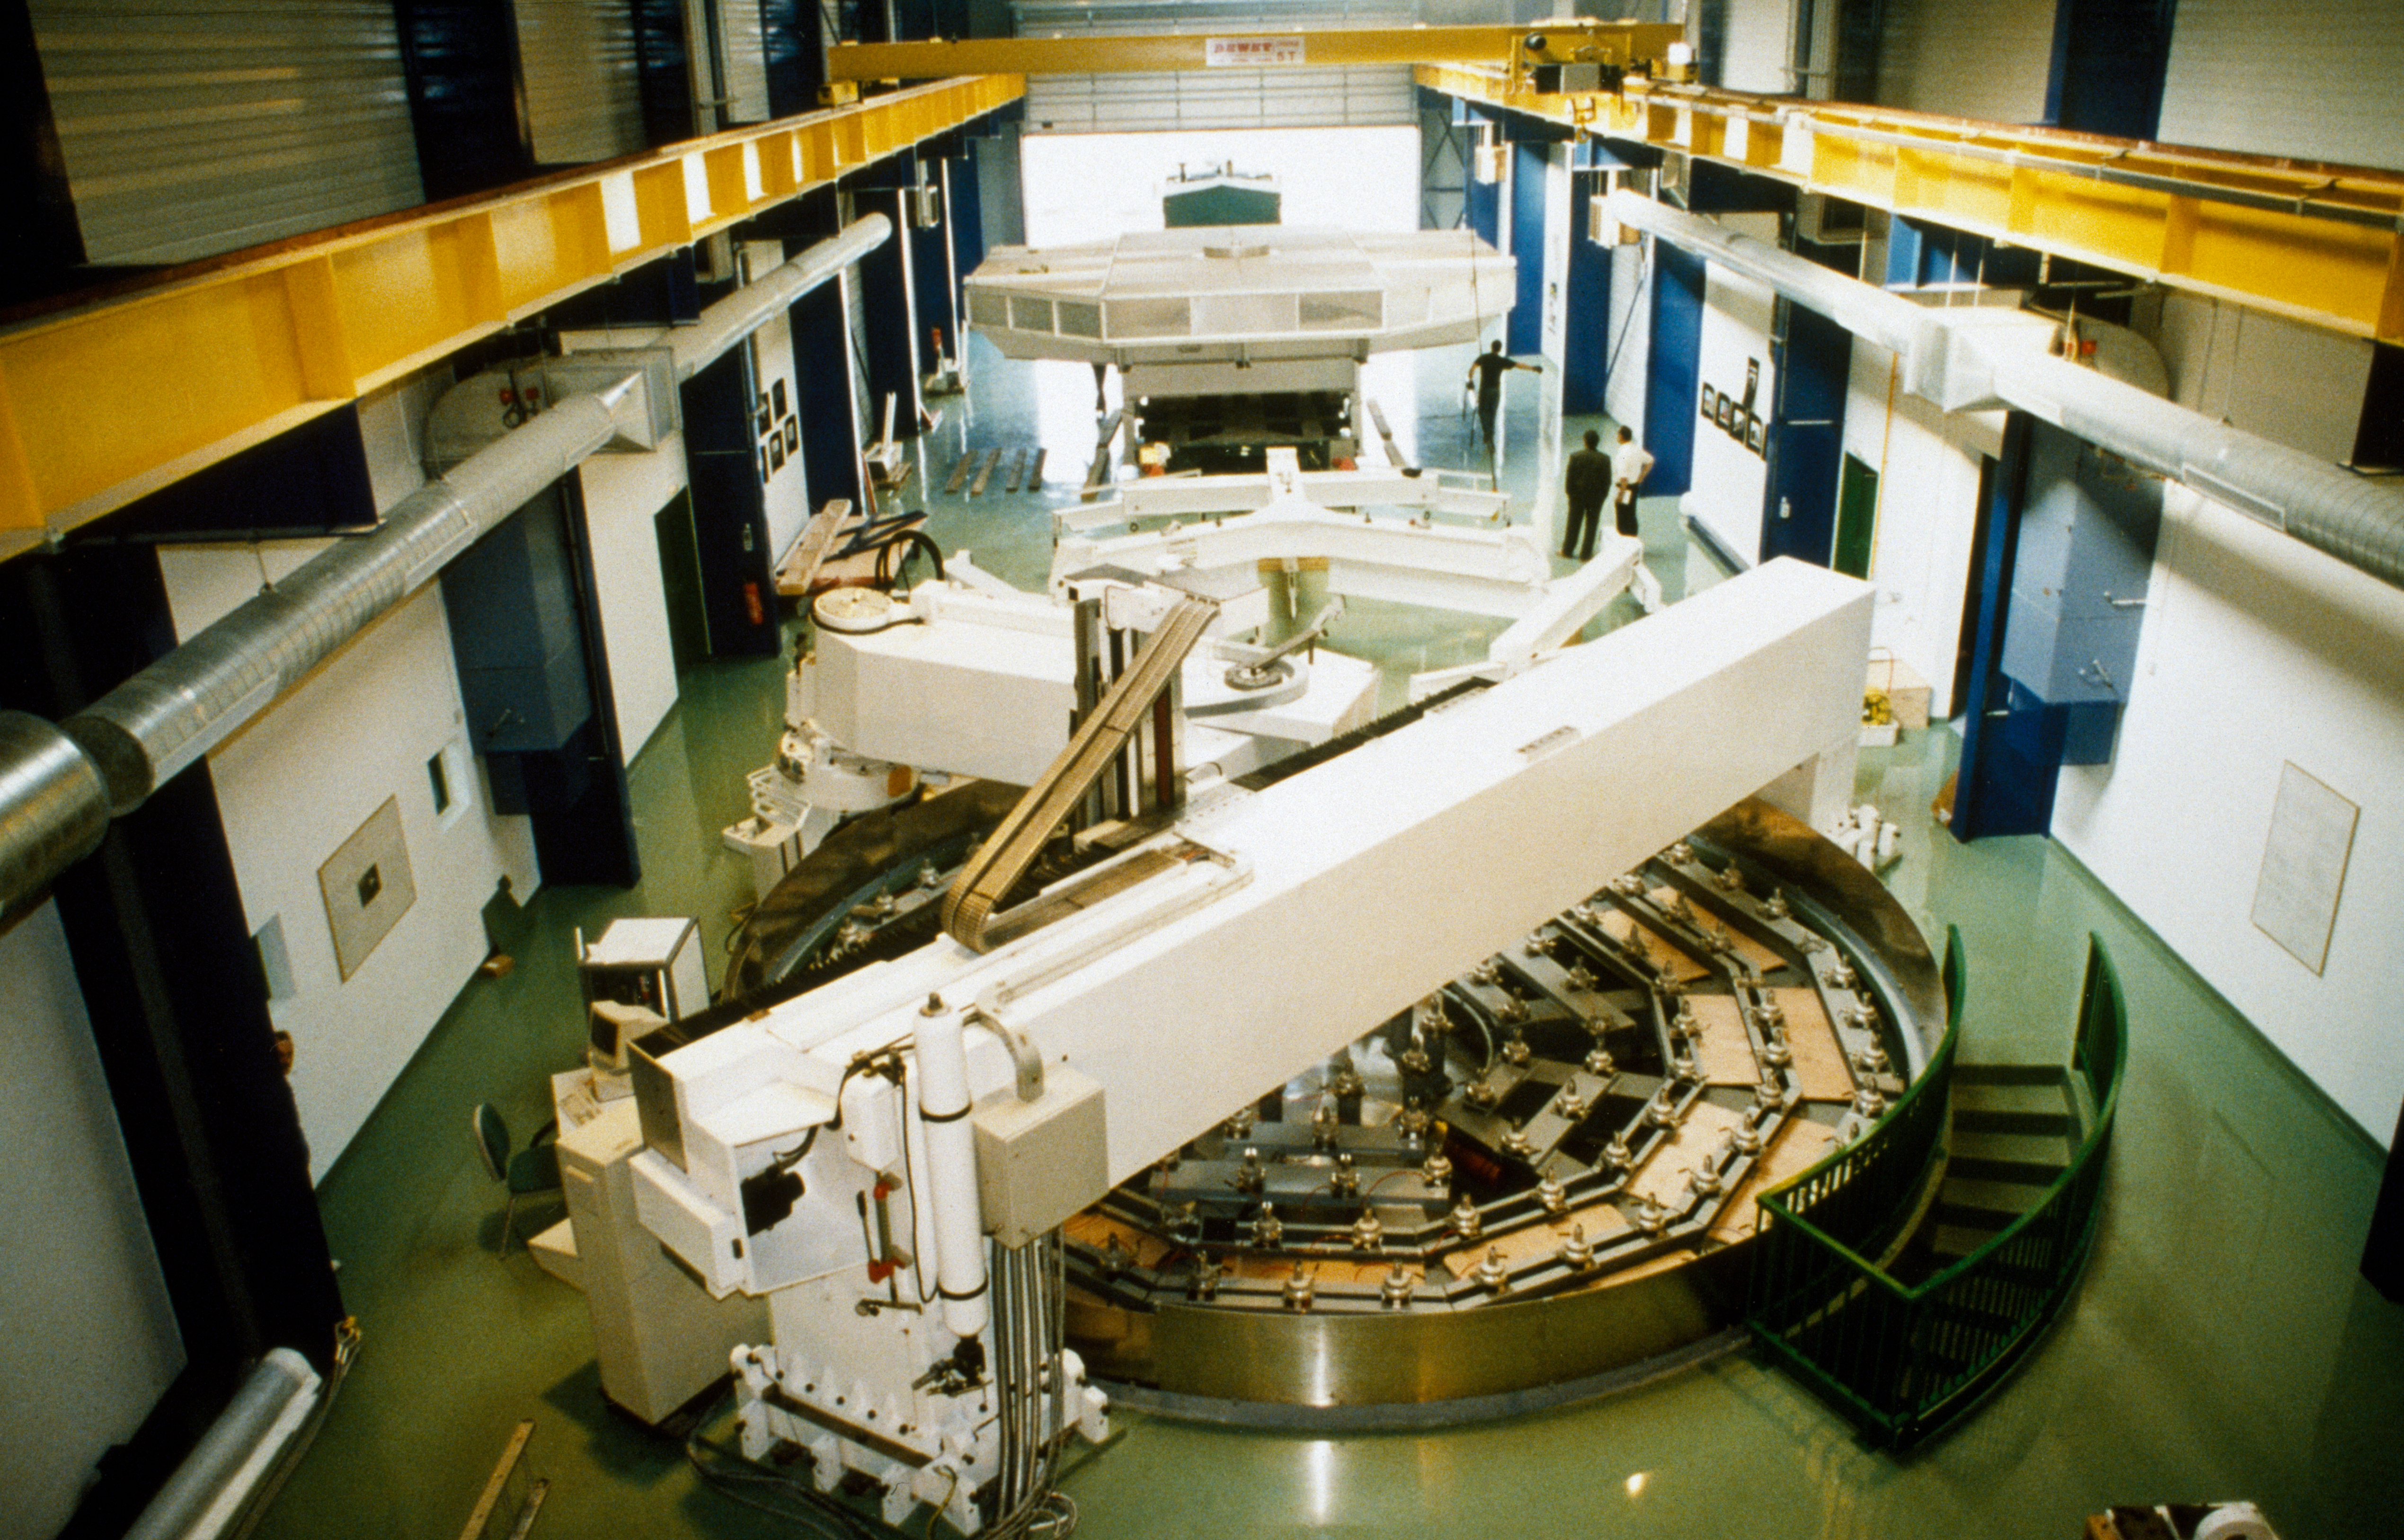

Polishing the VLT M1

Polishing the M1 mirror for the VLT in REOSC south of Paris in 1992.

Credit: ESO